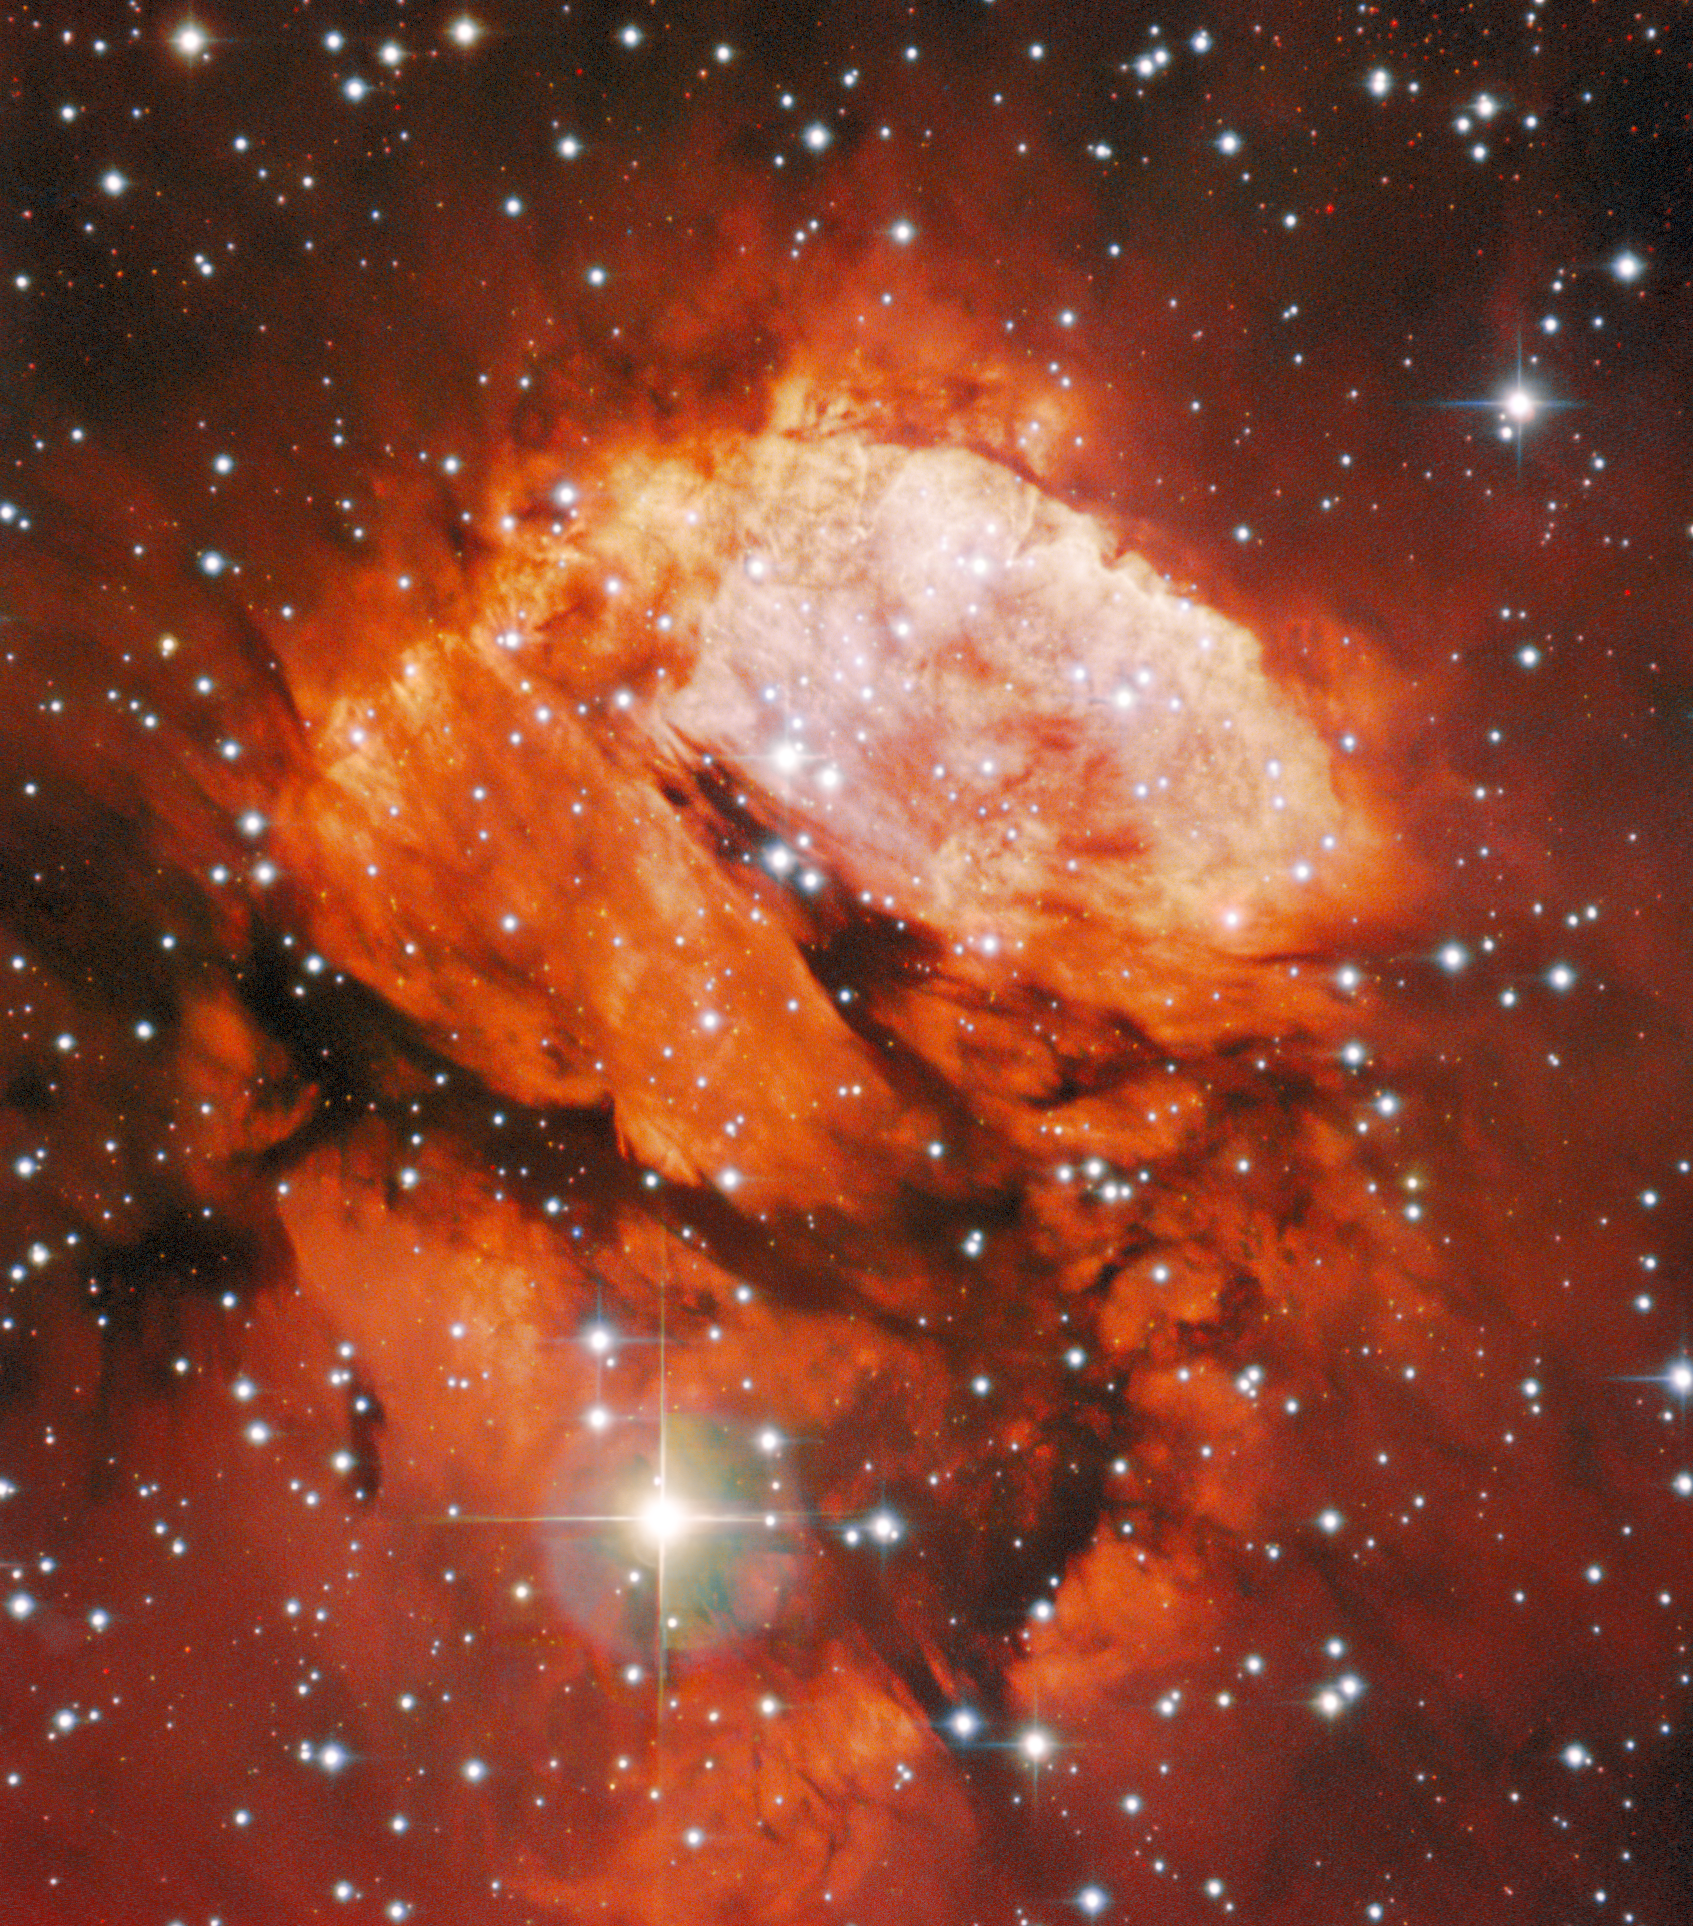

A Crimson Nursery

RCW 120, also known as Sharpless 2-3, is an emission nebula and star-forming region located in the constellation Scorpius, about 4300 light-years away from Earth. The glowing nebula was captured here by the SMARTS 0.9-meter Telescope at Cerro Tololo Inter-American Observatory (CTIO), a Program of NSF NOIRLab.

This HII region shines in the red color of ionized hydrogen gas. Immense heat generated from young, massive stars within energizes the gas, that then releases light in deep red and infrared wavelengths. The dark lanes in the nebula are less energized areas and thus do not appear to glow despite being made of the same material. Within the gas, bright stars are a common sight in emission nebulae, and are responsible for fusing together light elements to form many of the heavier elements in the cosmos, such as silicon and iron. RCW 120, however, houses an unusual embryonic star – one that is expected to become one of the brightest in our galaxy.

Credit: CTIO/NOIRLab/NSF/AURA/T.A. Rector (University of Alaska Anchorage/NSF NOIRLab)Image processing: T.A. Rector (University of Alaska Anchorage/NSF NOIRLab), M. Zamani (NSF NOIRLab) & D. de Martin (NSF NOIRLab)